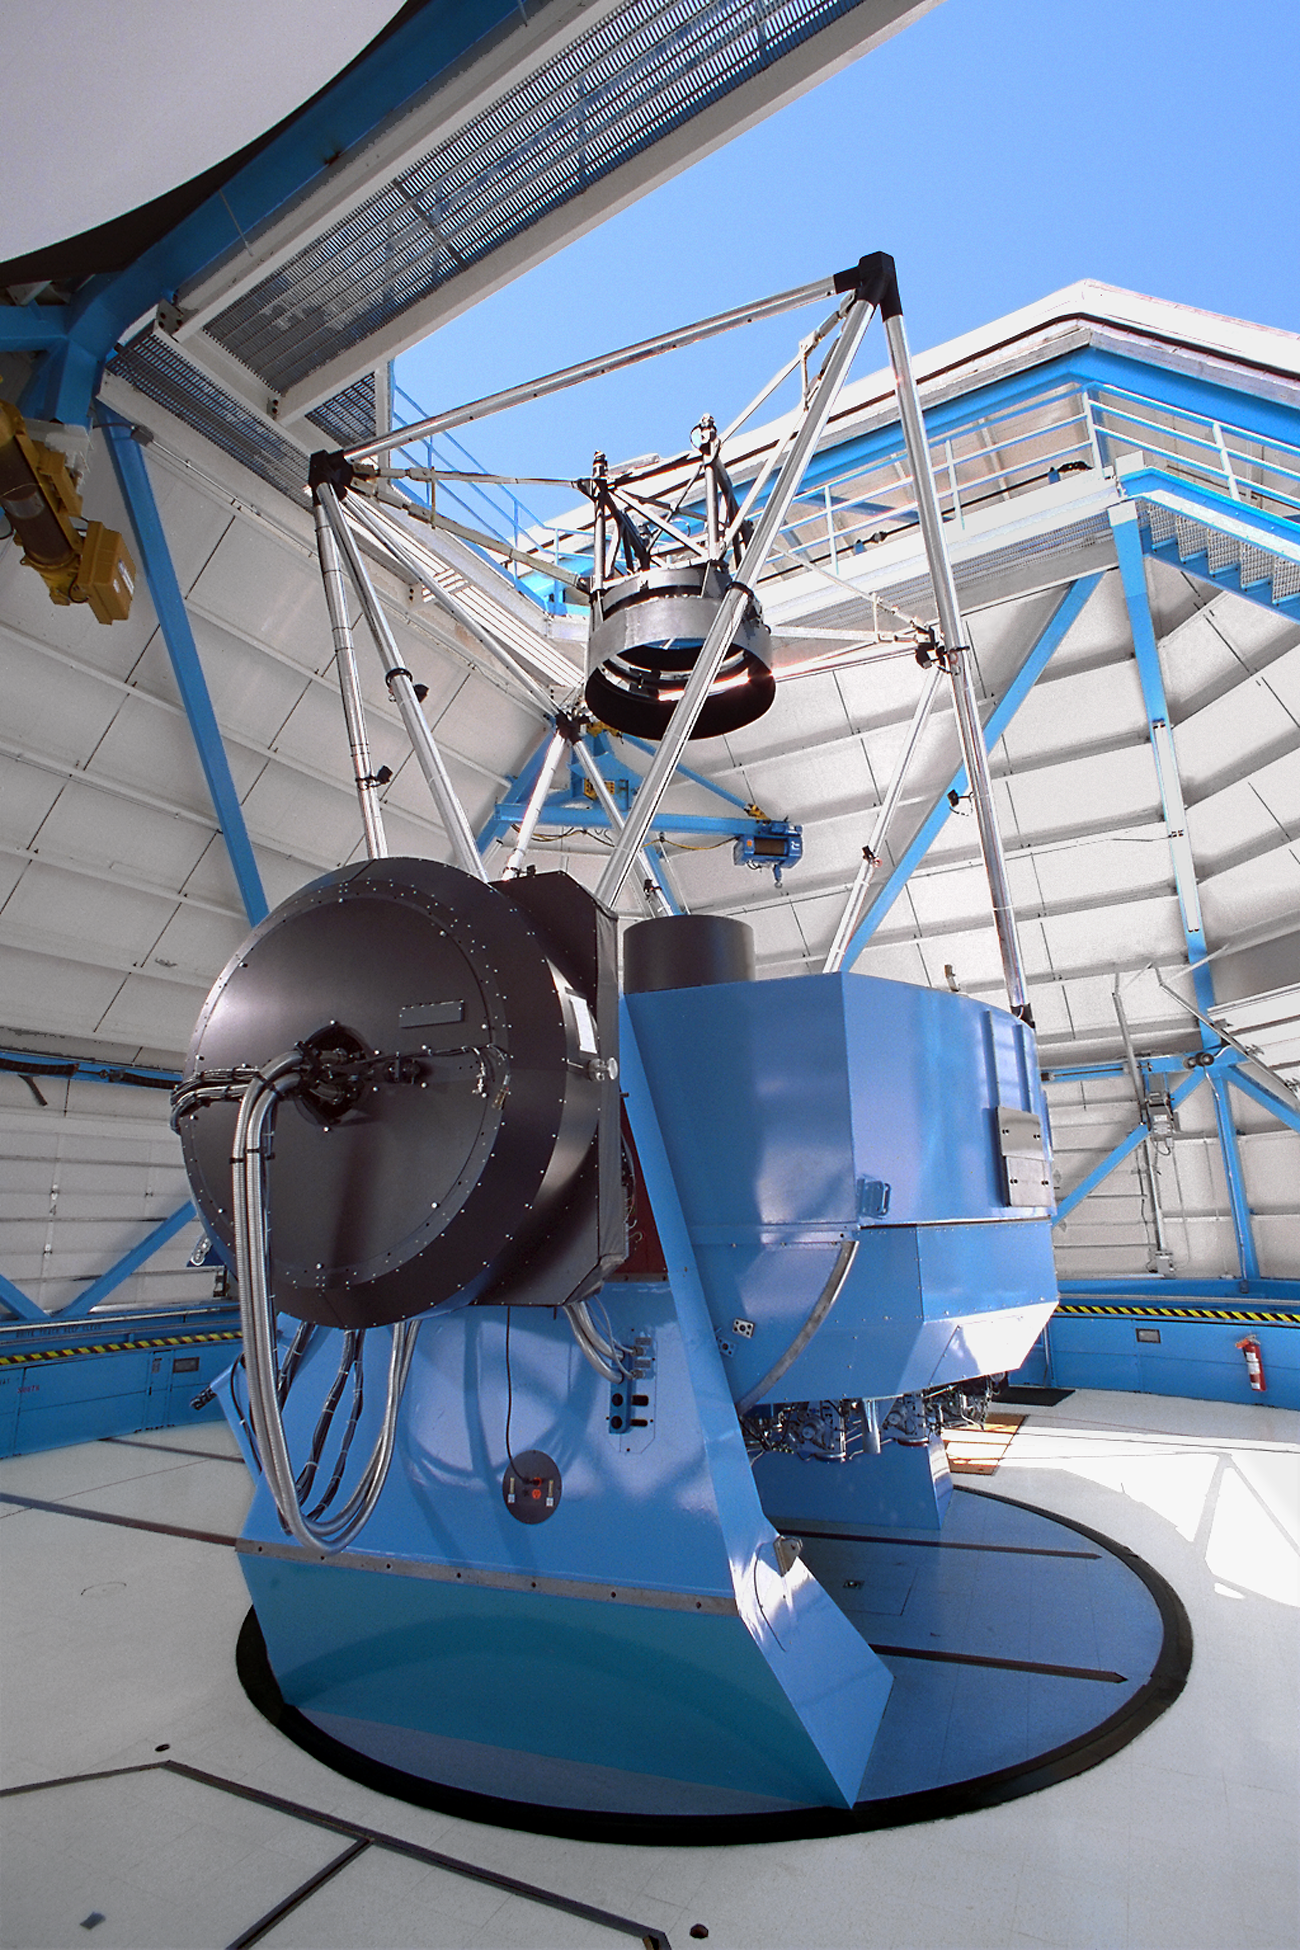

WIYN telescope multi-fiber spectrograph

The WIYN 3.5m telescope, showing the multi-fiber spectrograph known as Hydra mounted to its dedicated Nasmyth port.

Credit: NOIRLab/NSF/AURA